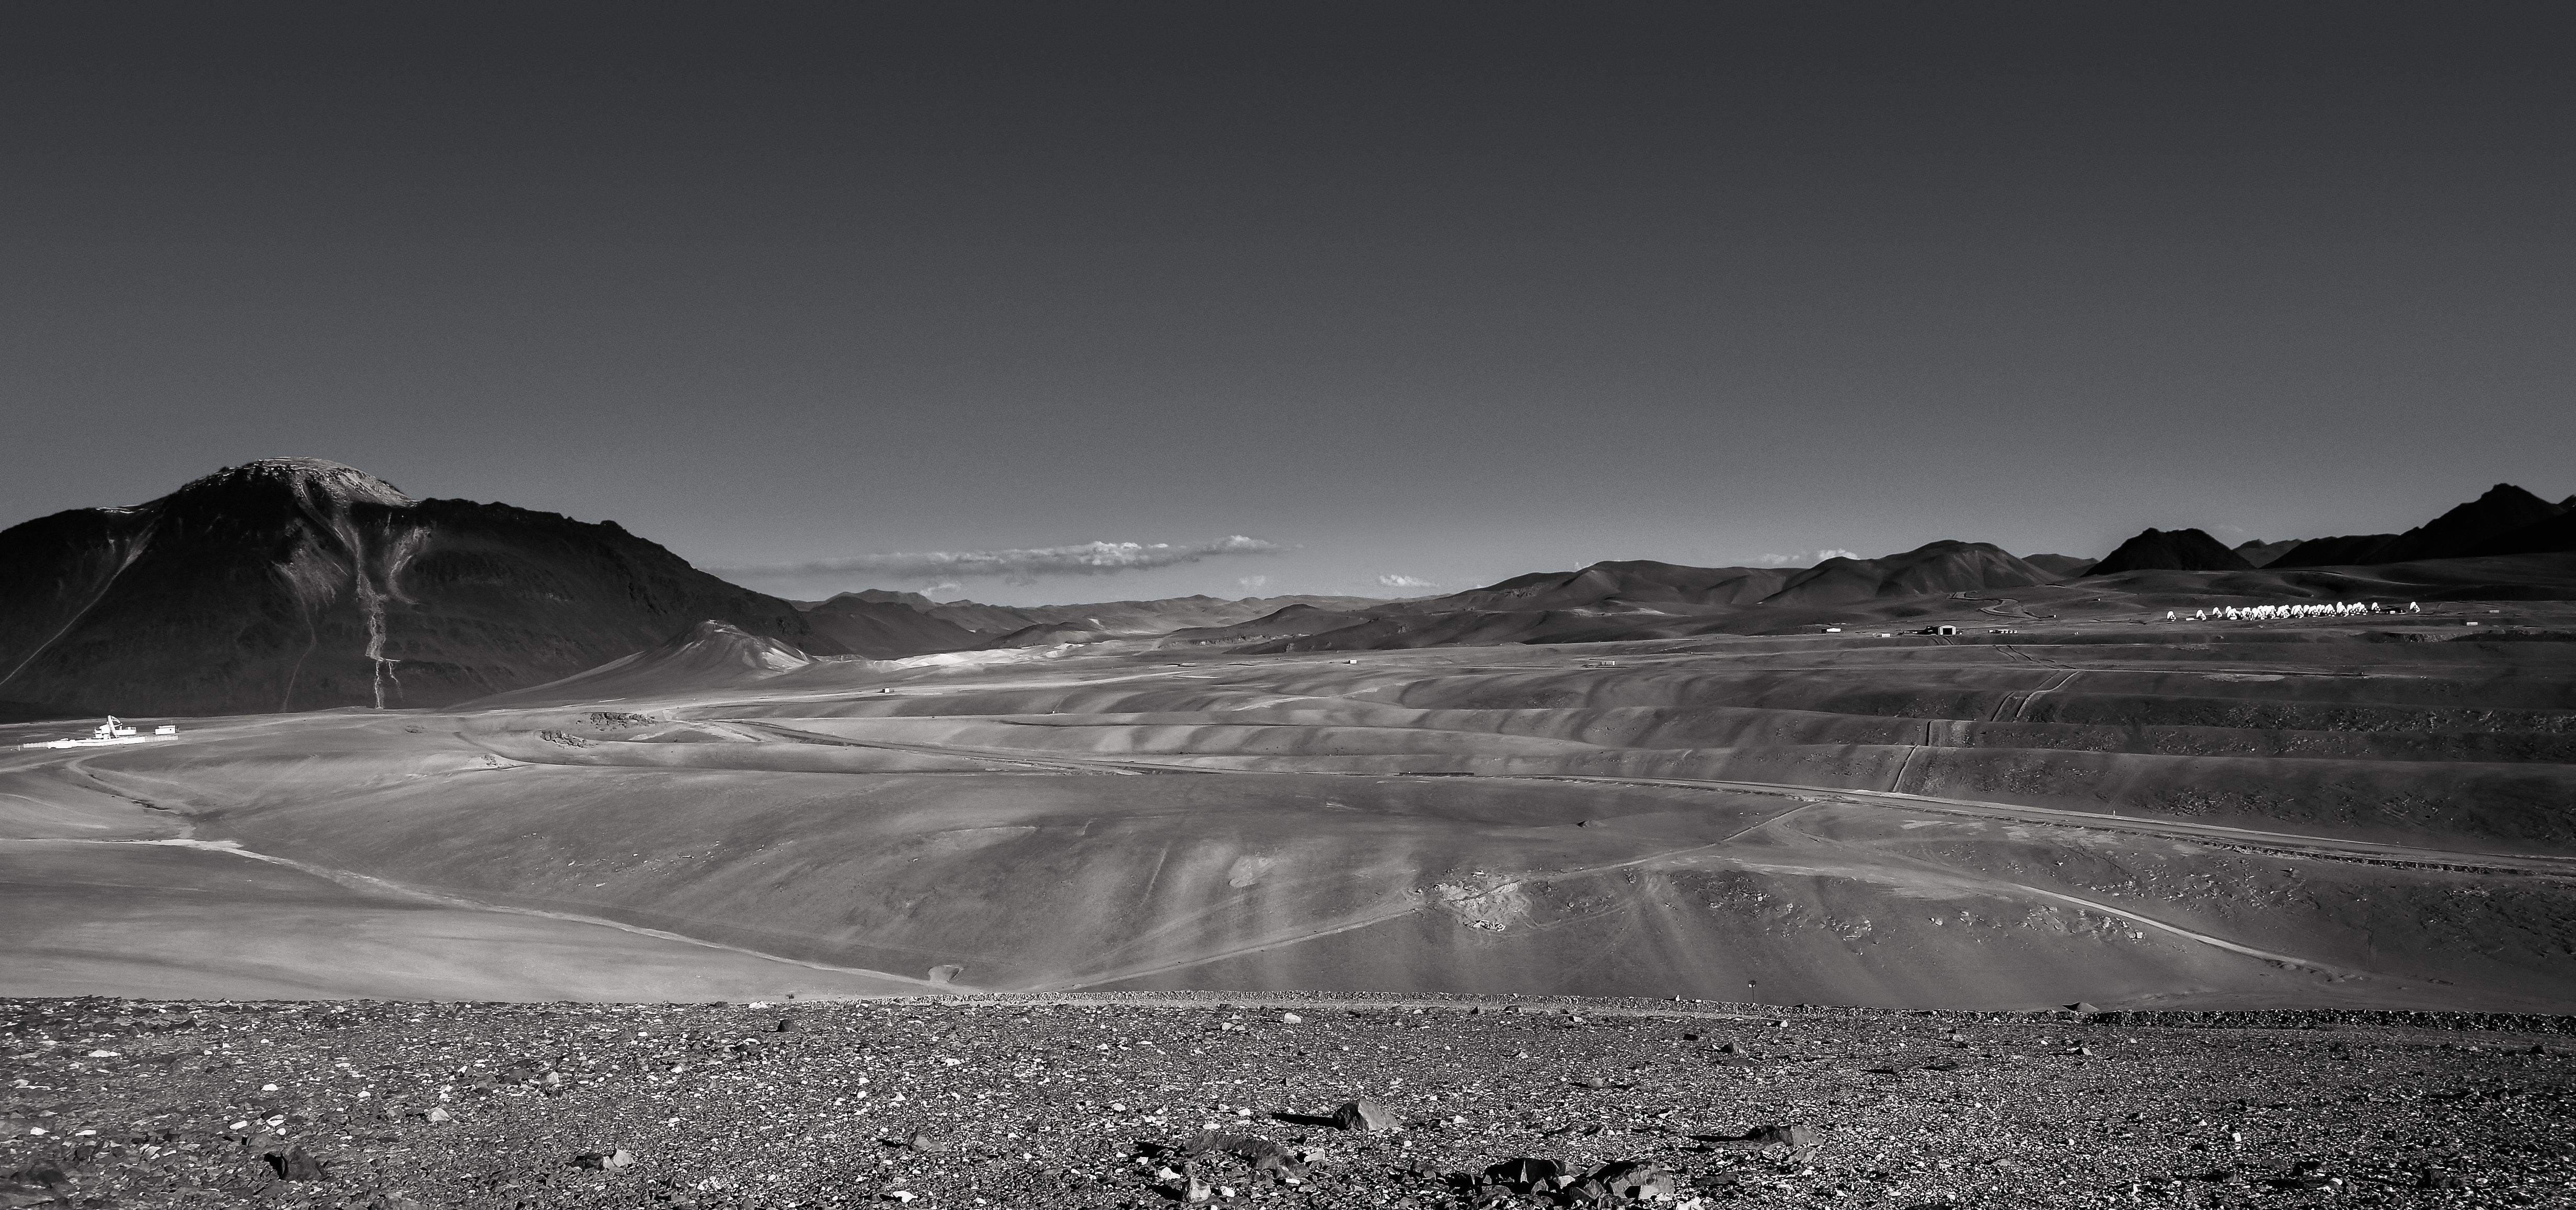

Chajnantor plateau in black and white

The Chajnantor plateau in black and white. ALMA can bee seen huddled on the right in stark white.

Credit: C. Duran/ESO